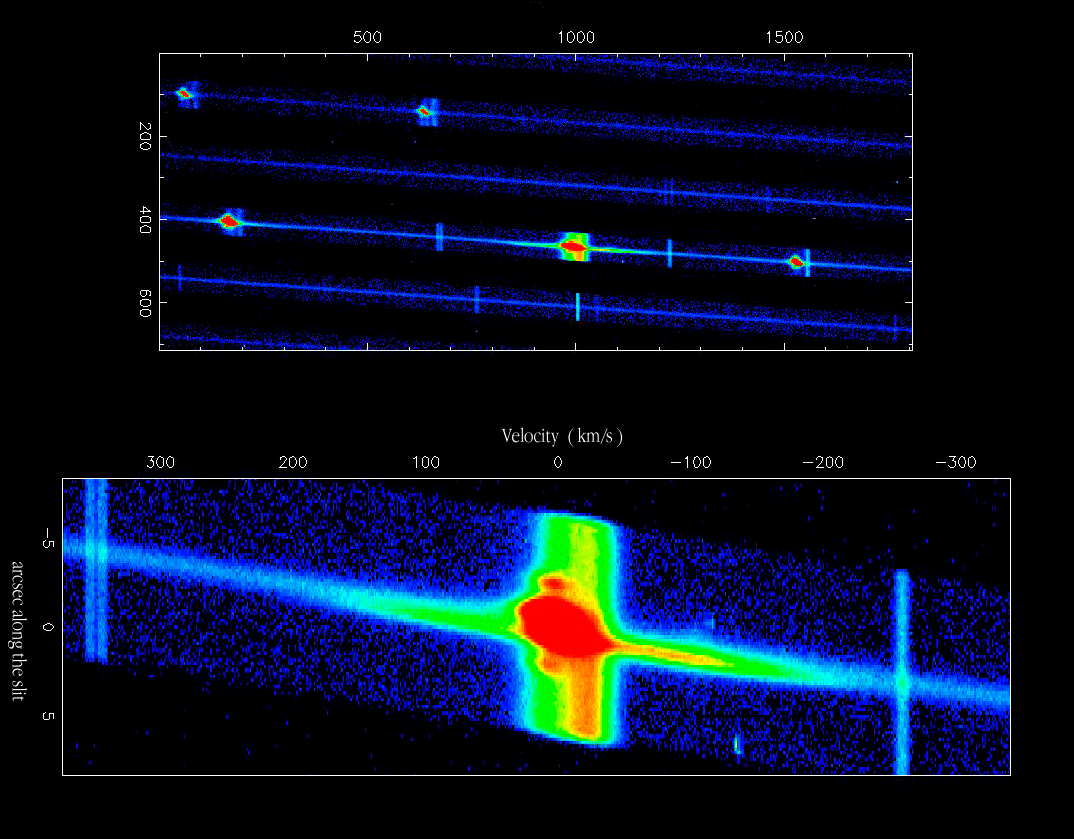

H-alpha emission in SN1987A

his false-colour image has been extracted from another UVES echelle spectrum of SN 1987A with a slit width of 1 arcsec. The upper part shows the emission lines of nitrogen, sulfur and hydrogen, as recorded in some of the spectral orders. The pixel coordinates (X,Y) in the original frame are indicated; the red colour indicates the highest intensities. Below is a more detailed view of the complex H-alpha emission line, with the corresponding velocities and the position along the spectrograph slit indicated. Several components of this line can be distinguished. The bulk of the emission (here shown in red colour) comes from the ring surrounding the supernova; the elongated shape here is due to the differential velocity exhibited by the near (to us) and far sides of the ring. The two bright spots on either side are emission from two outer rings. The extended emission in the velocity direction originates from material inside the ring upon which the fastest moving ejecta from the supernova have impacted. The ejecta moving at 30,000 km/s (1/10th the speed of light) have now, 12 years after the explosion, reached the ring of material and the predicted "fireworks" are about to be ignited.) Finally, there is a broad emission extending all along the spectrograph slit (here mostly yellow) upon which the ring emission is superimposed. This is not associated with the supernova itself, but is H-alpha emission by diffuse gas in the Large Magellanic Cloud (LMC) in which SN 1987A is located.

Credit: ESO